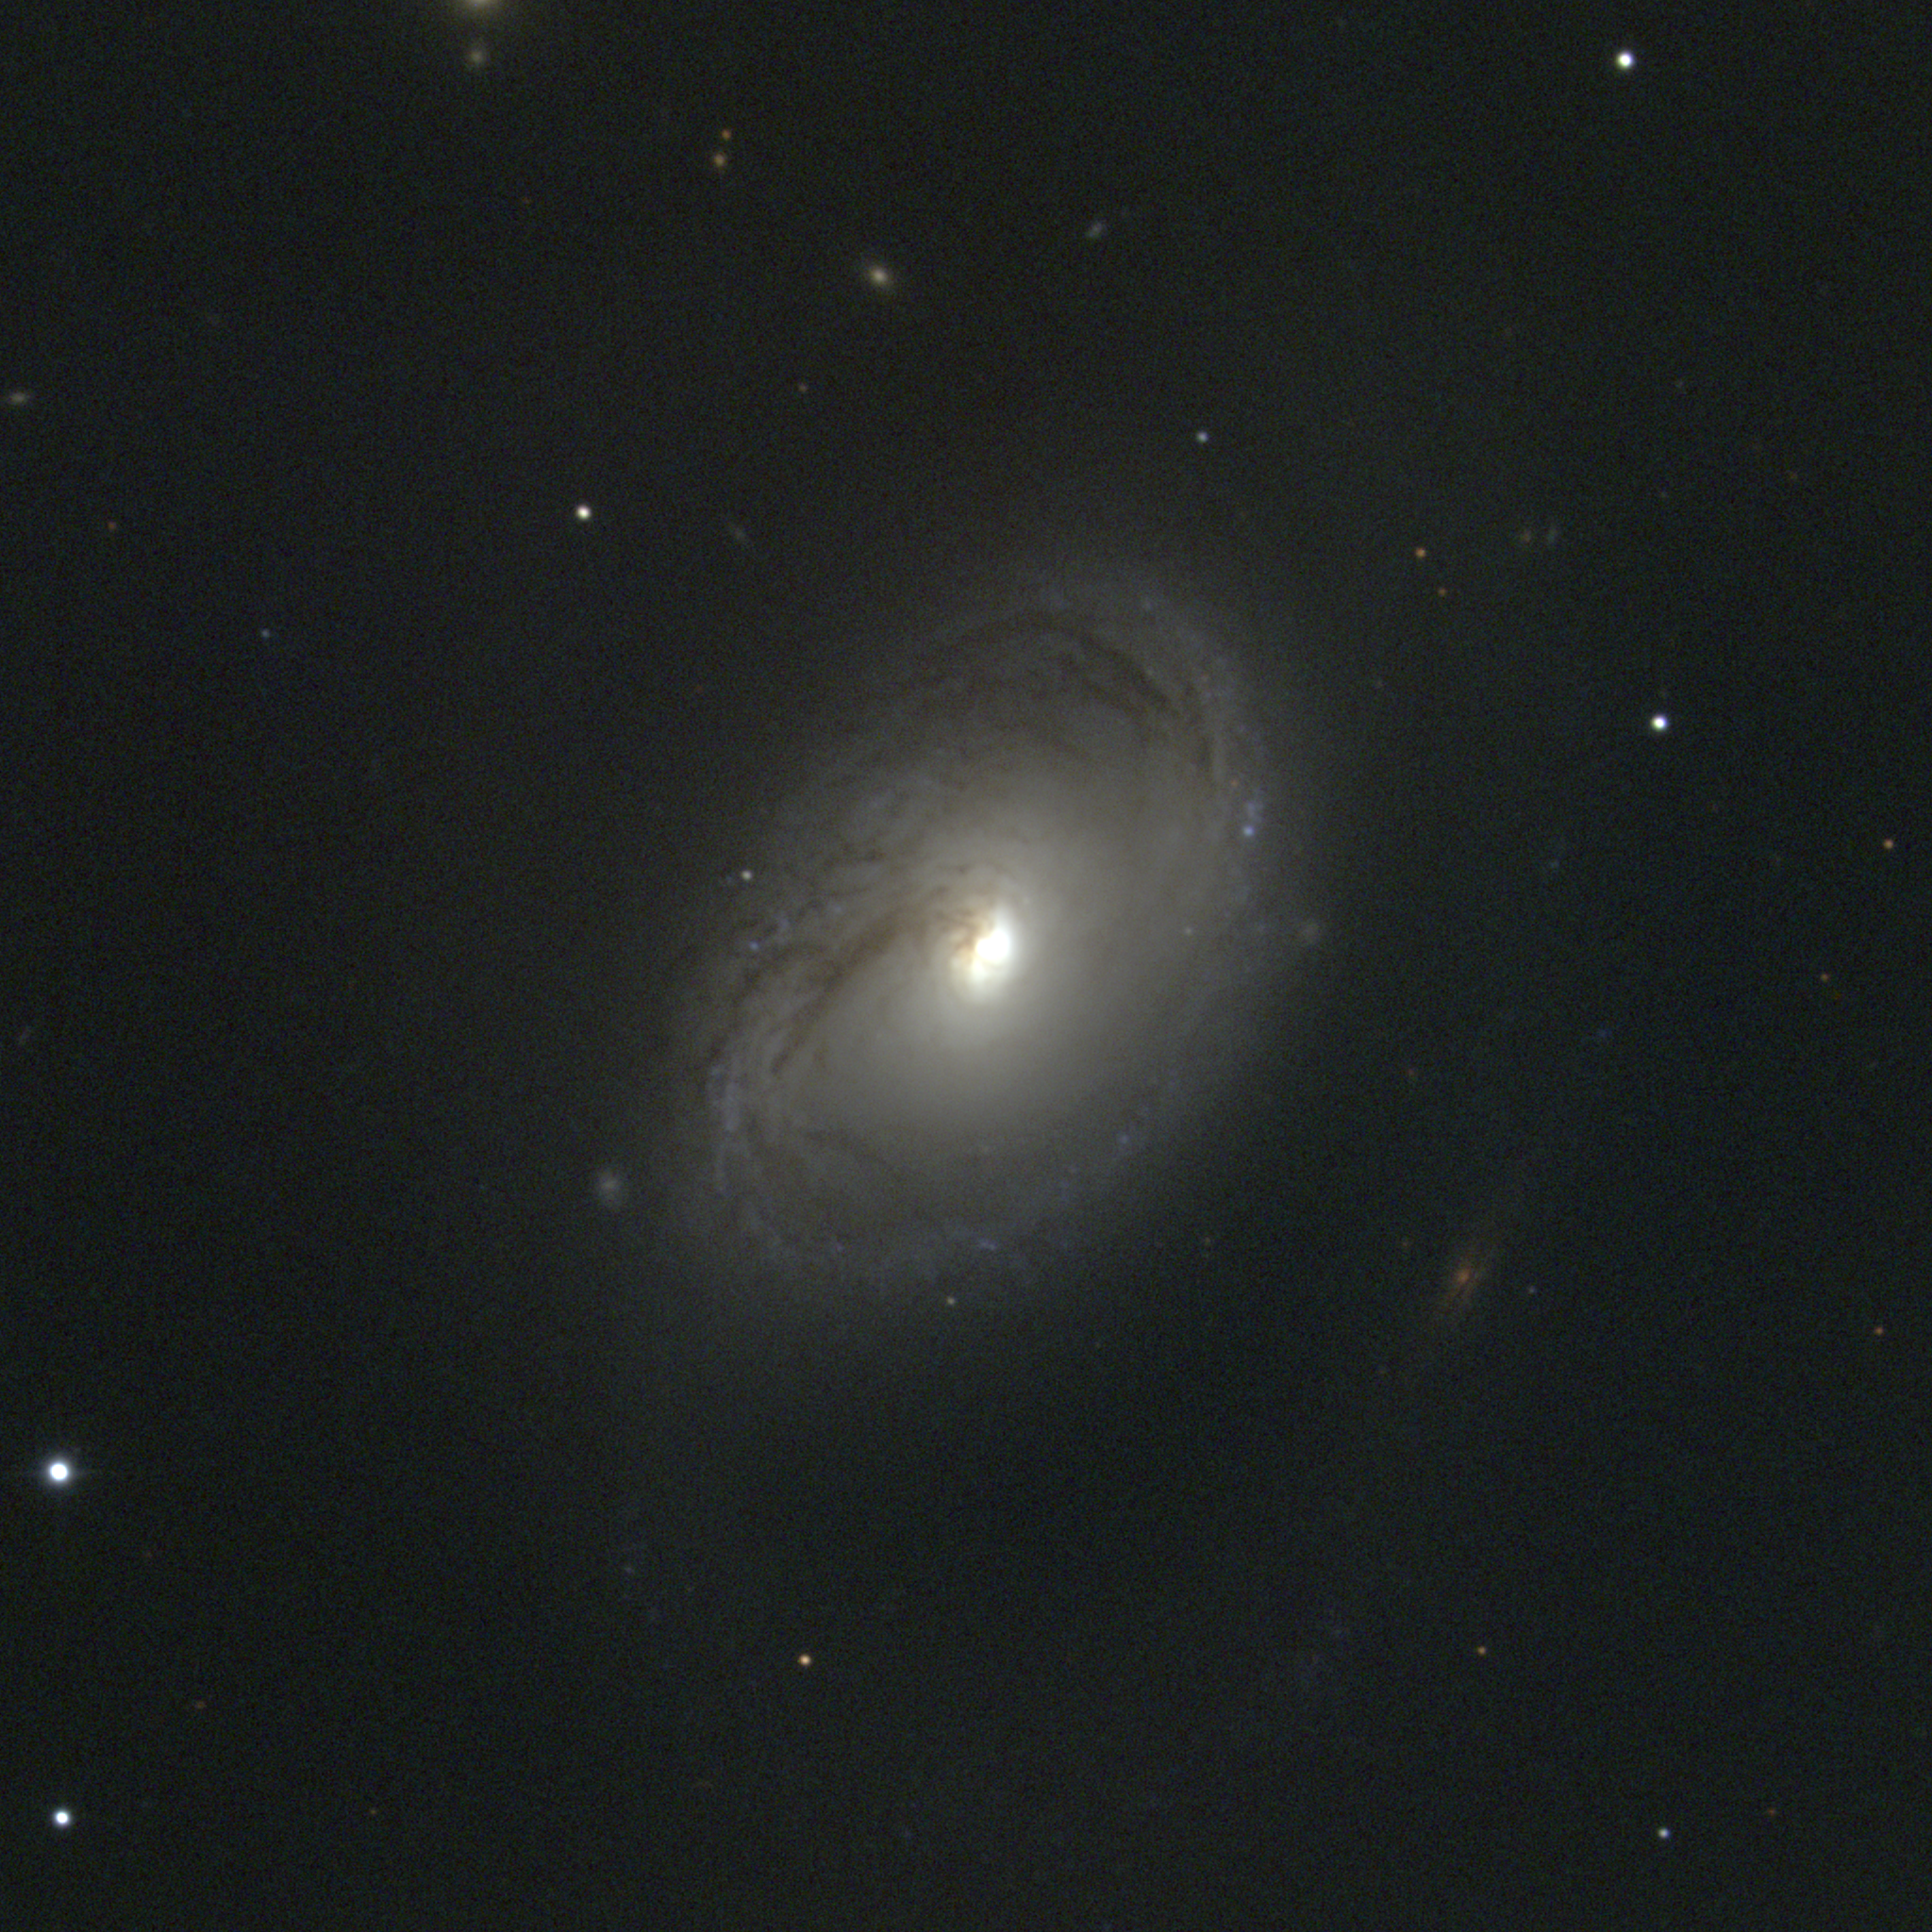

M96, NGC 3368

The Sa spiral galaxy M96 is the second brightest member of the Leo I galaxy grouping, which includes M95 and M105, as well as various NGC and other galaxies. At a distance of about 38 million light-years, the faint outer regions just visible at the top and (particularly) the bottom of this image give M96 a total diameter of over 100000 light-years. This picture was taken in February 1996 at the KPNO 0.9-meter telescope. It has been considerably processed in order to show the inner nuclear structure in the same image as the faint outer regions. Image size 6.6 arc minutes.

Credit: NOIRLab/NSF/AURA